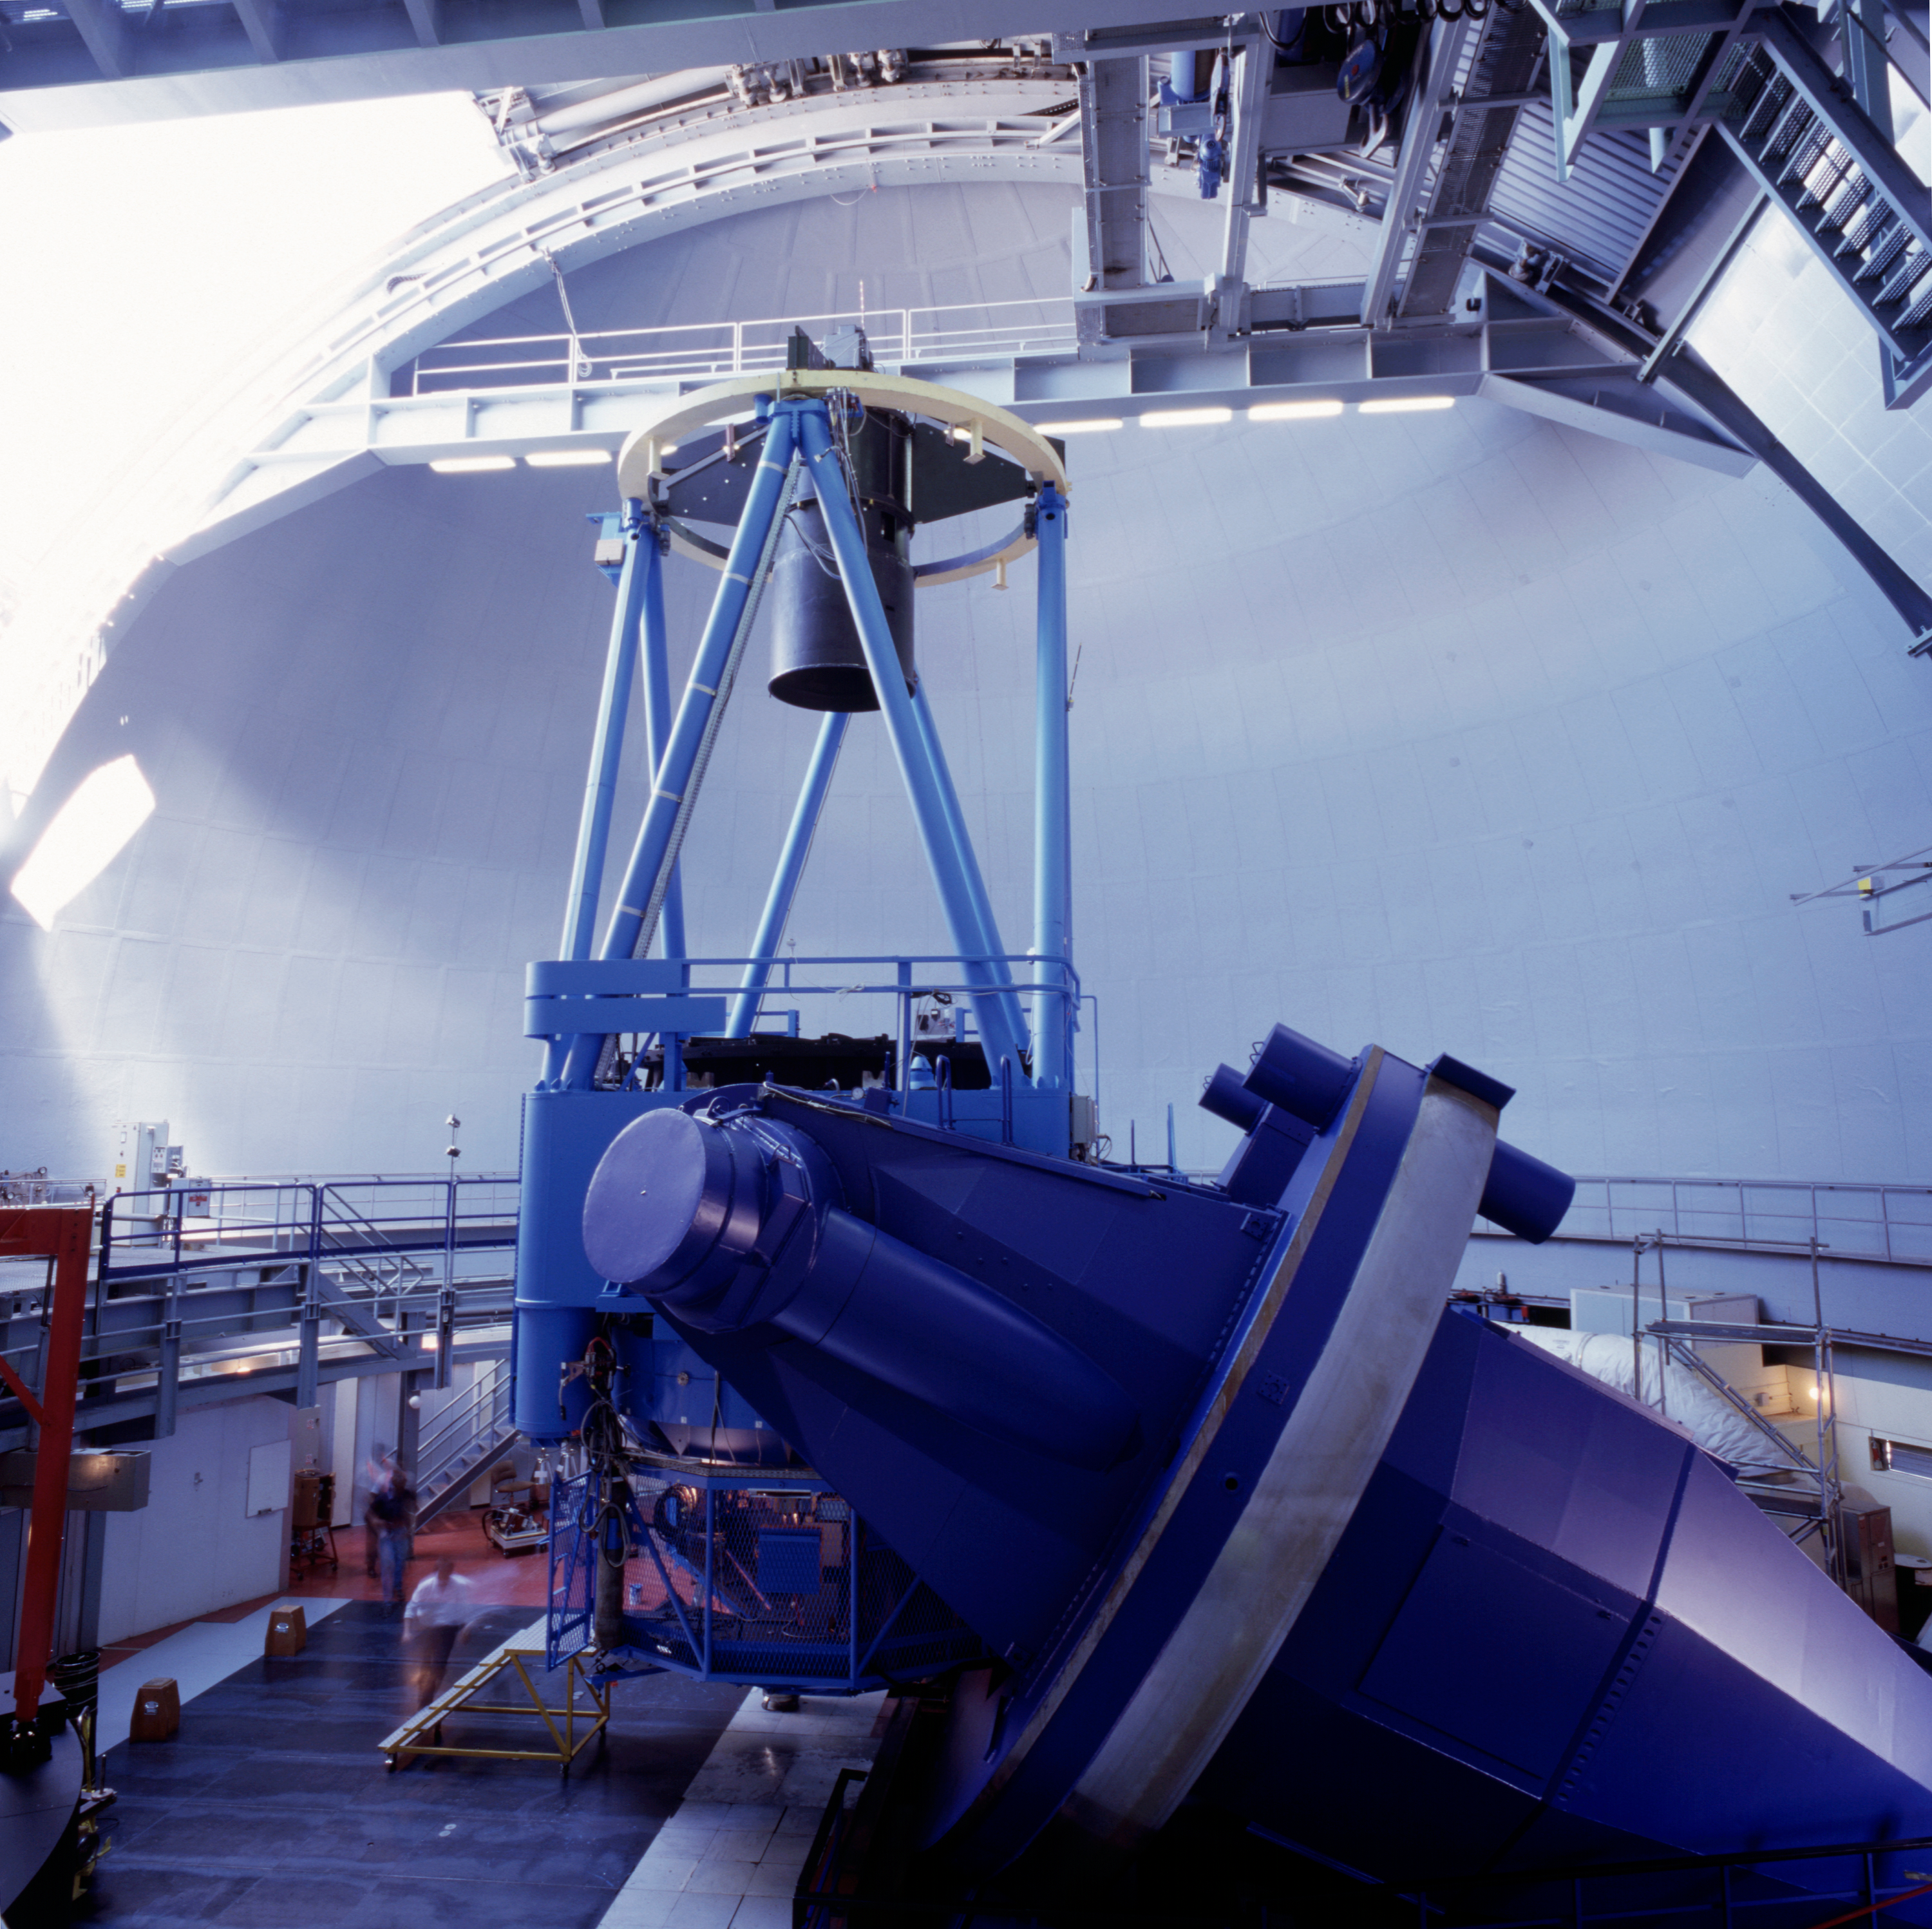

ESO 3.6-metre telescope

The ESO 3.6m Telescope was commissioned in 1977, and completely upgraded in 1999. It is equipped with HARPS, the most precise spectrograph in the world.

Credit: ESO/H.H.Heyer